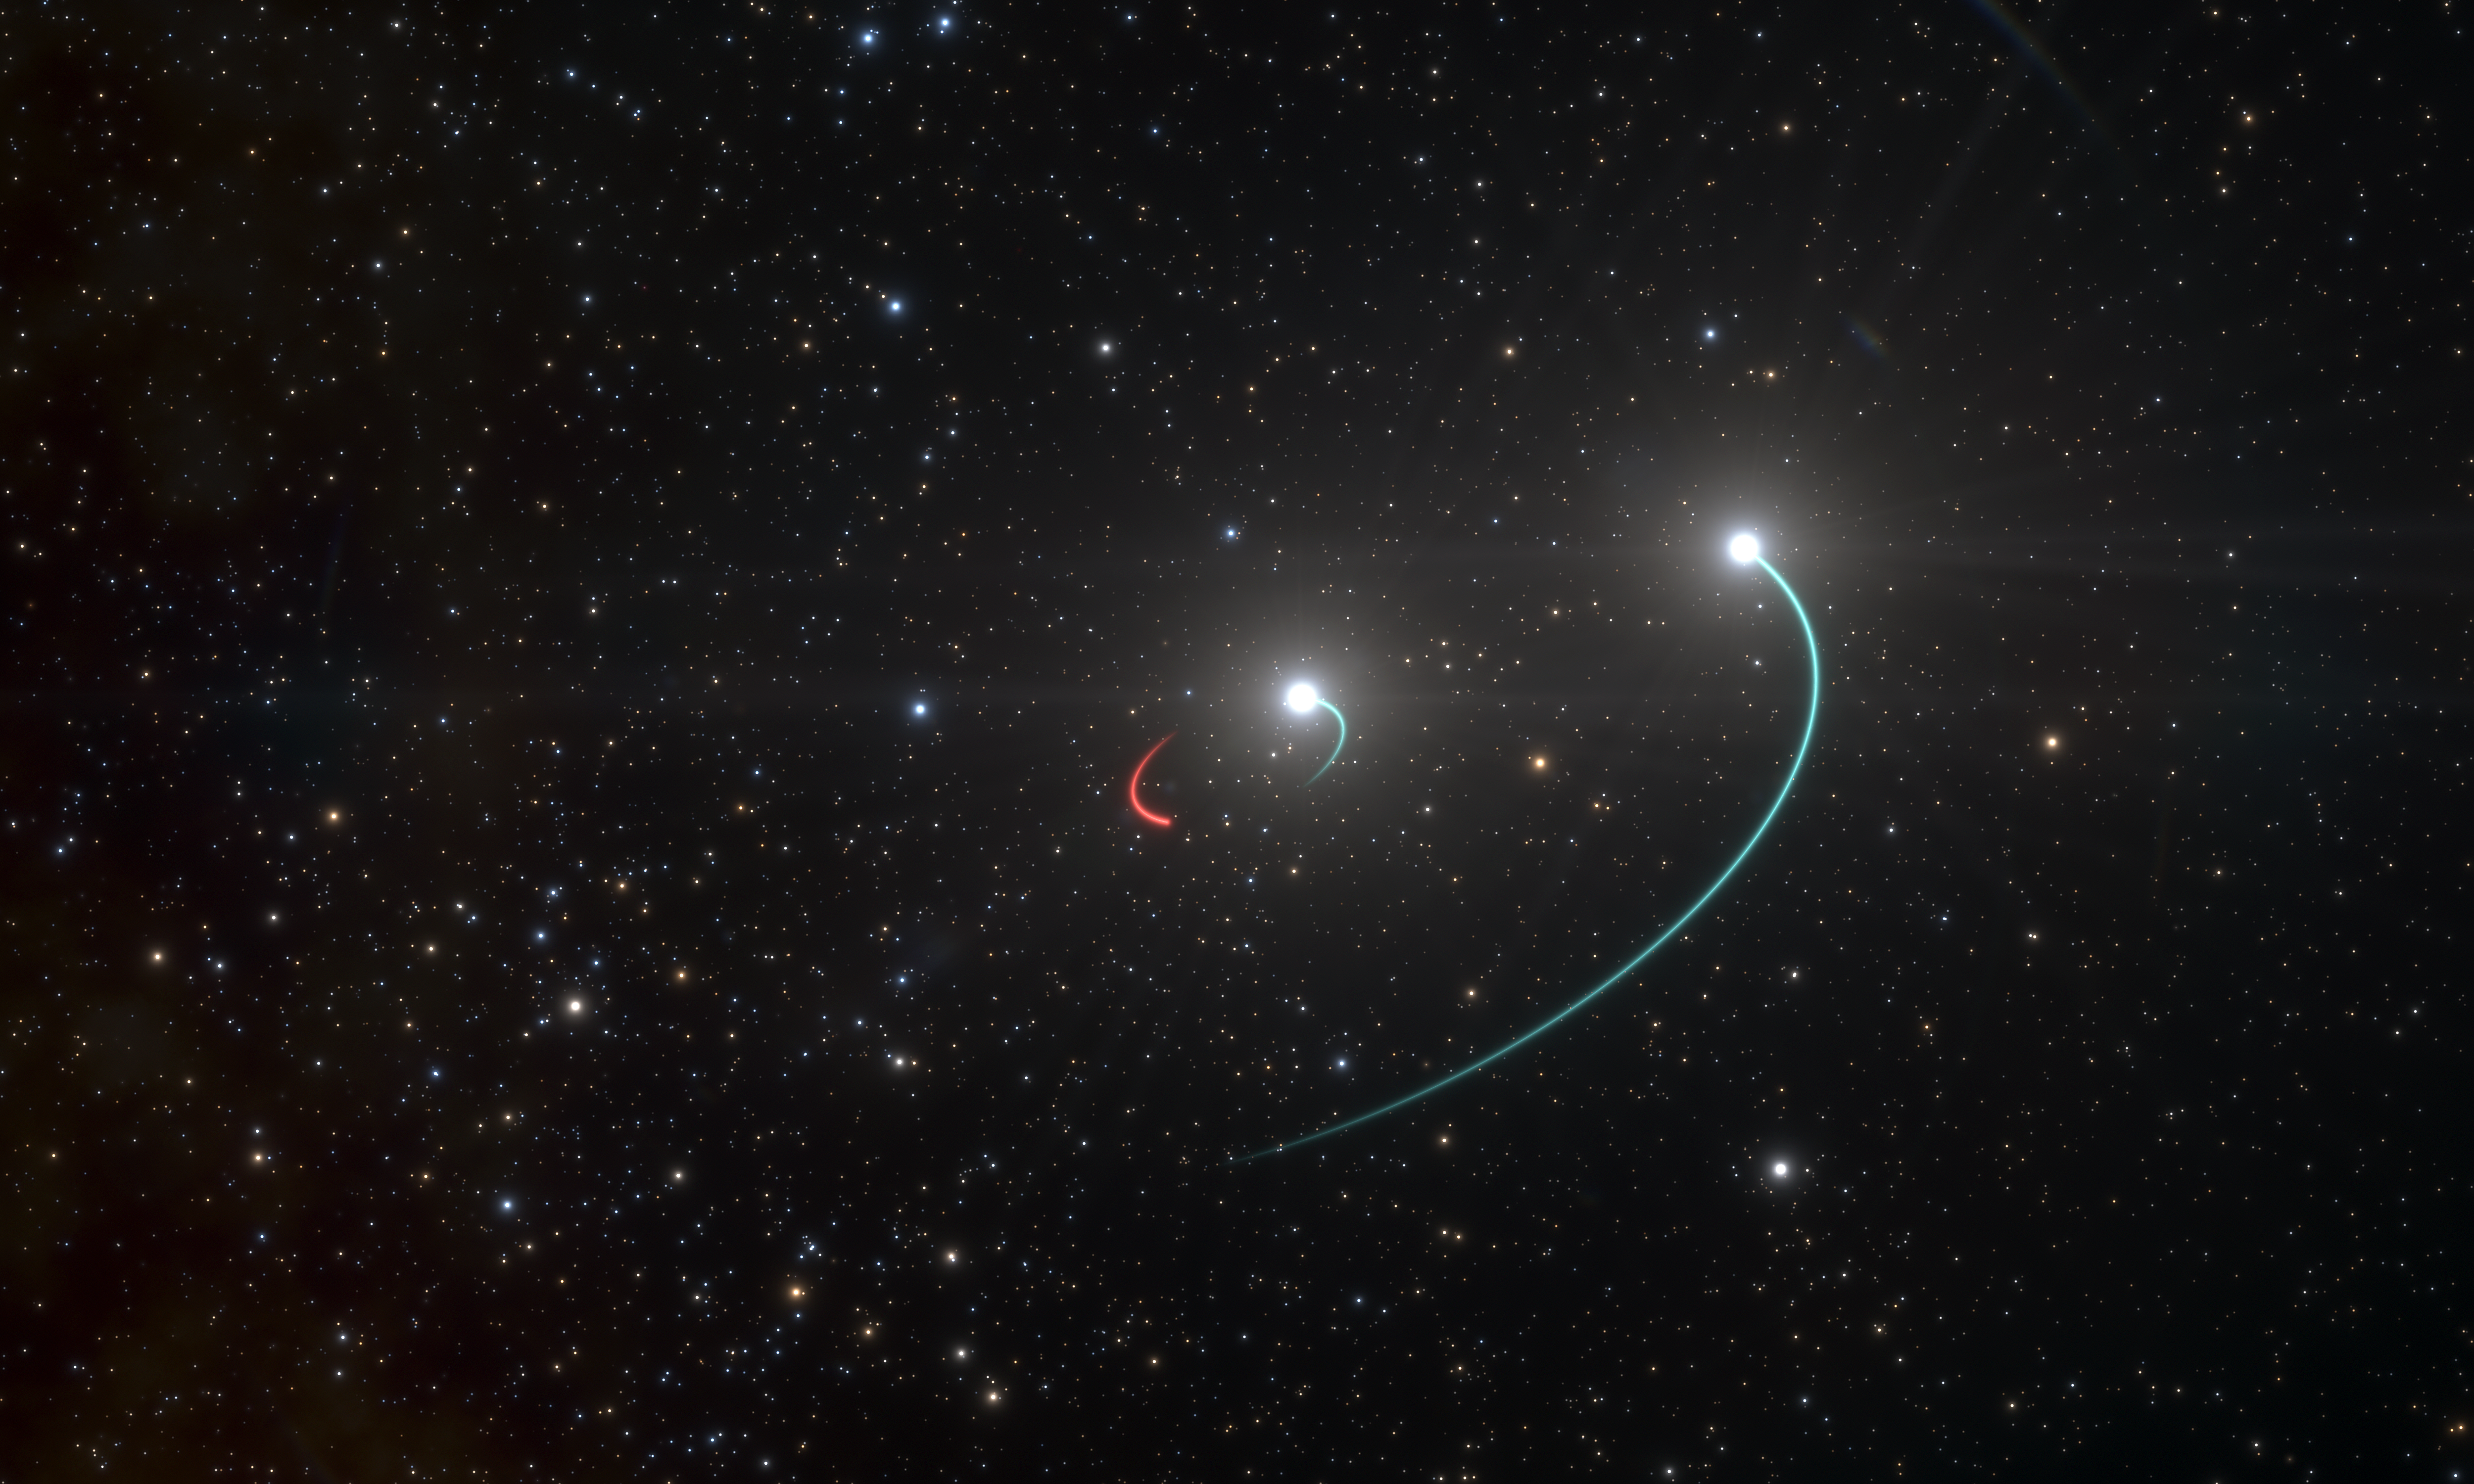

Artist’s impression of the triple system with the closest black hole

This artist’s impression shows the orbits of the objects in the HR 6819 triple system. This system is made up of an inner binary with one star (orbit in blue) and a newly discovered black hole (orbit in red), as well as a third object, another star, in a wider orbit (also in blue).

The team originally believed there were only two objects, the two stars, in the system. However, as they analysed their observations, they were stunned when they revealed a third, previously undiscovered body in HR 6819: a black hole, the closest ever found to Earth. The black hole is invisible, but it makes its presence known by its gravitational pull, which forces the luminous inner star into an orbit. The objects in this inner pair have roughly the same mass and circular orbits.

The observations, with the FEROS spectrograph on the 2.2-metre telescope at ESO’s La Silla, showed that the inner visible star orbits the black hole every 40 days, while the second star is at a large distance from this inner pair.

Credit: ESO/L. Calçada